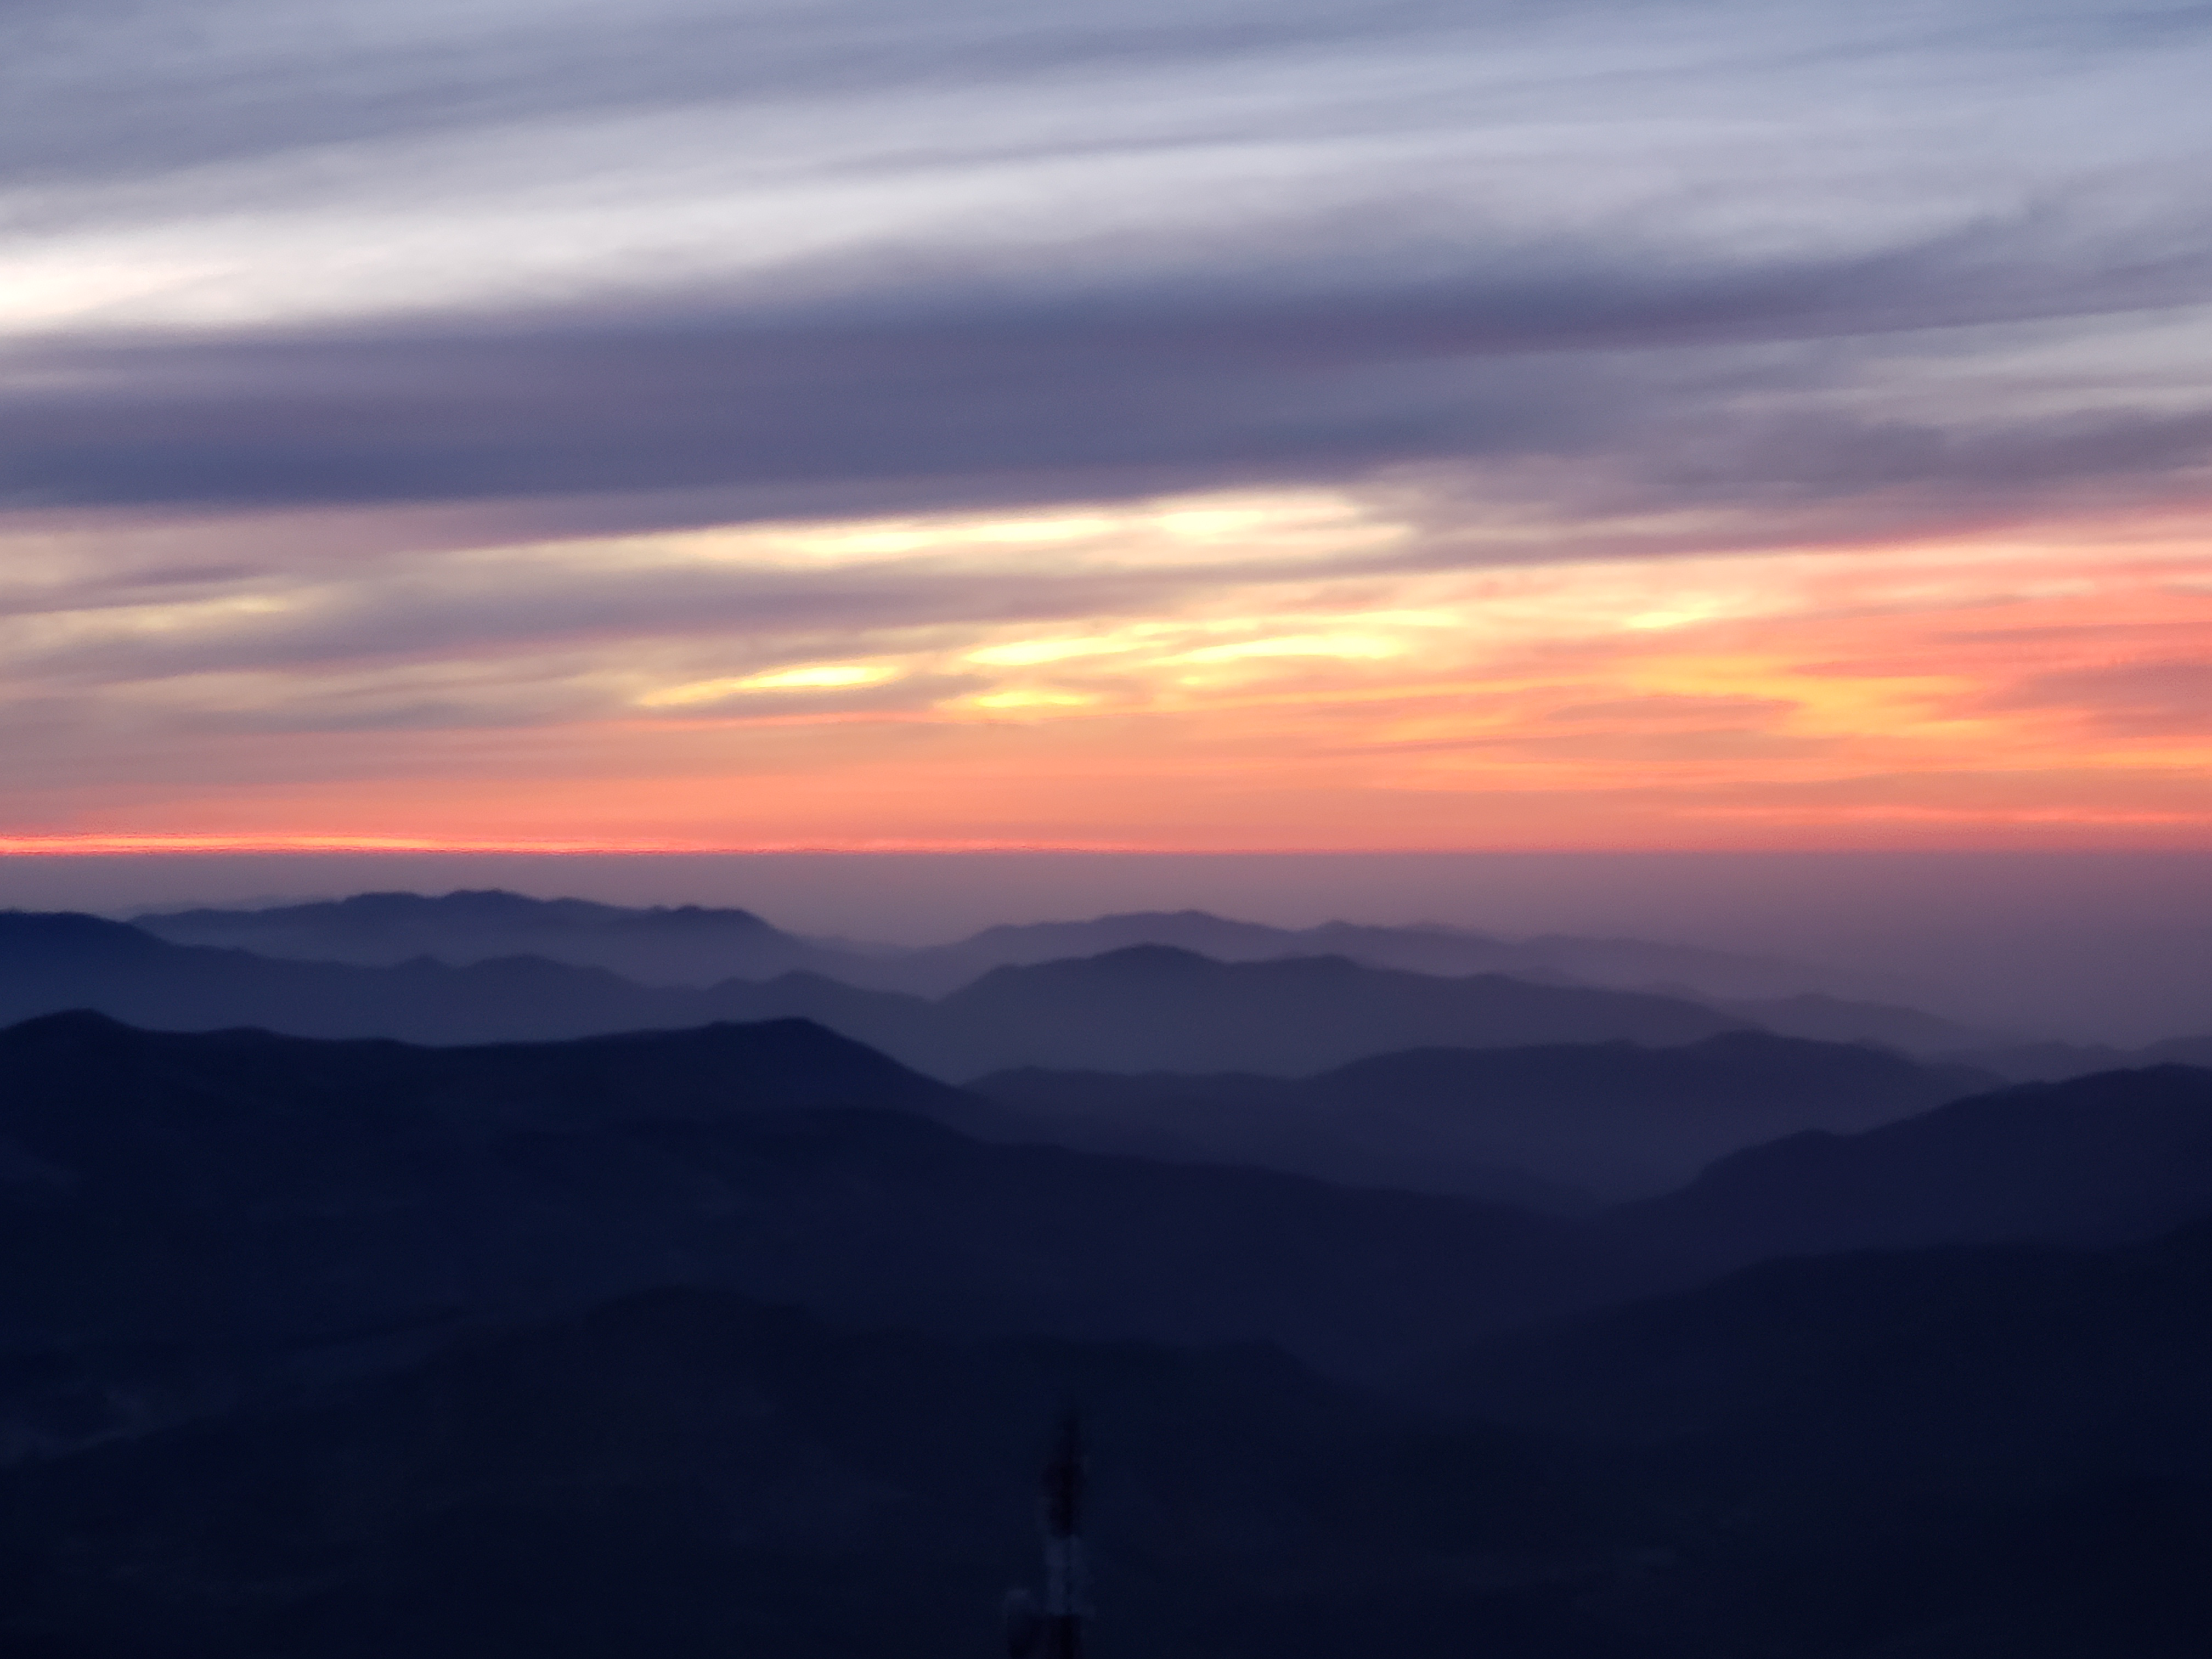

Sunset on Cerro Pachón

View from Cerro Pachón in September, 2018.

Credit: Rubin Observatory/NSF/AURA